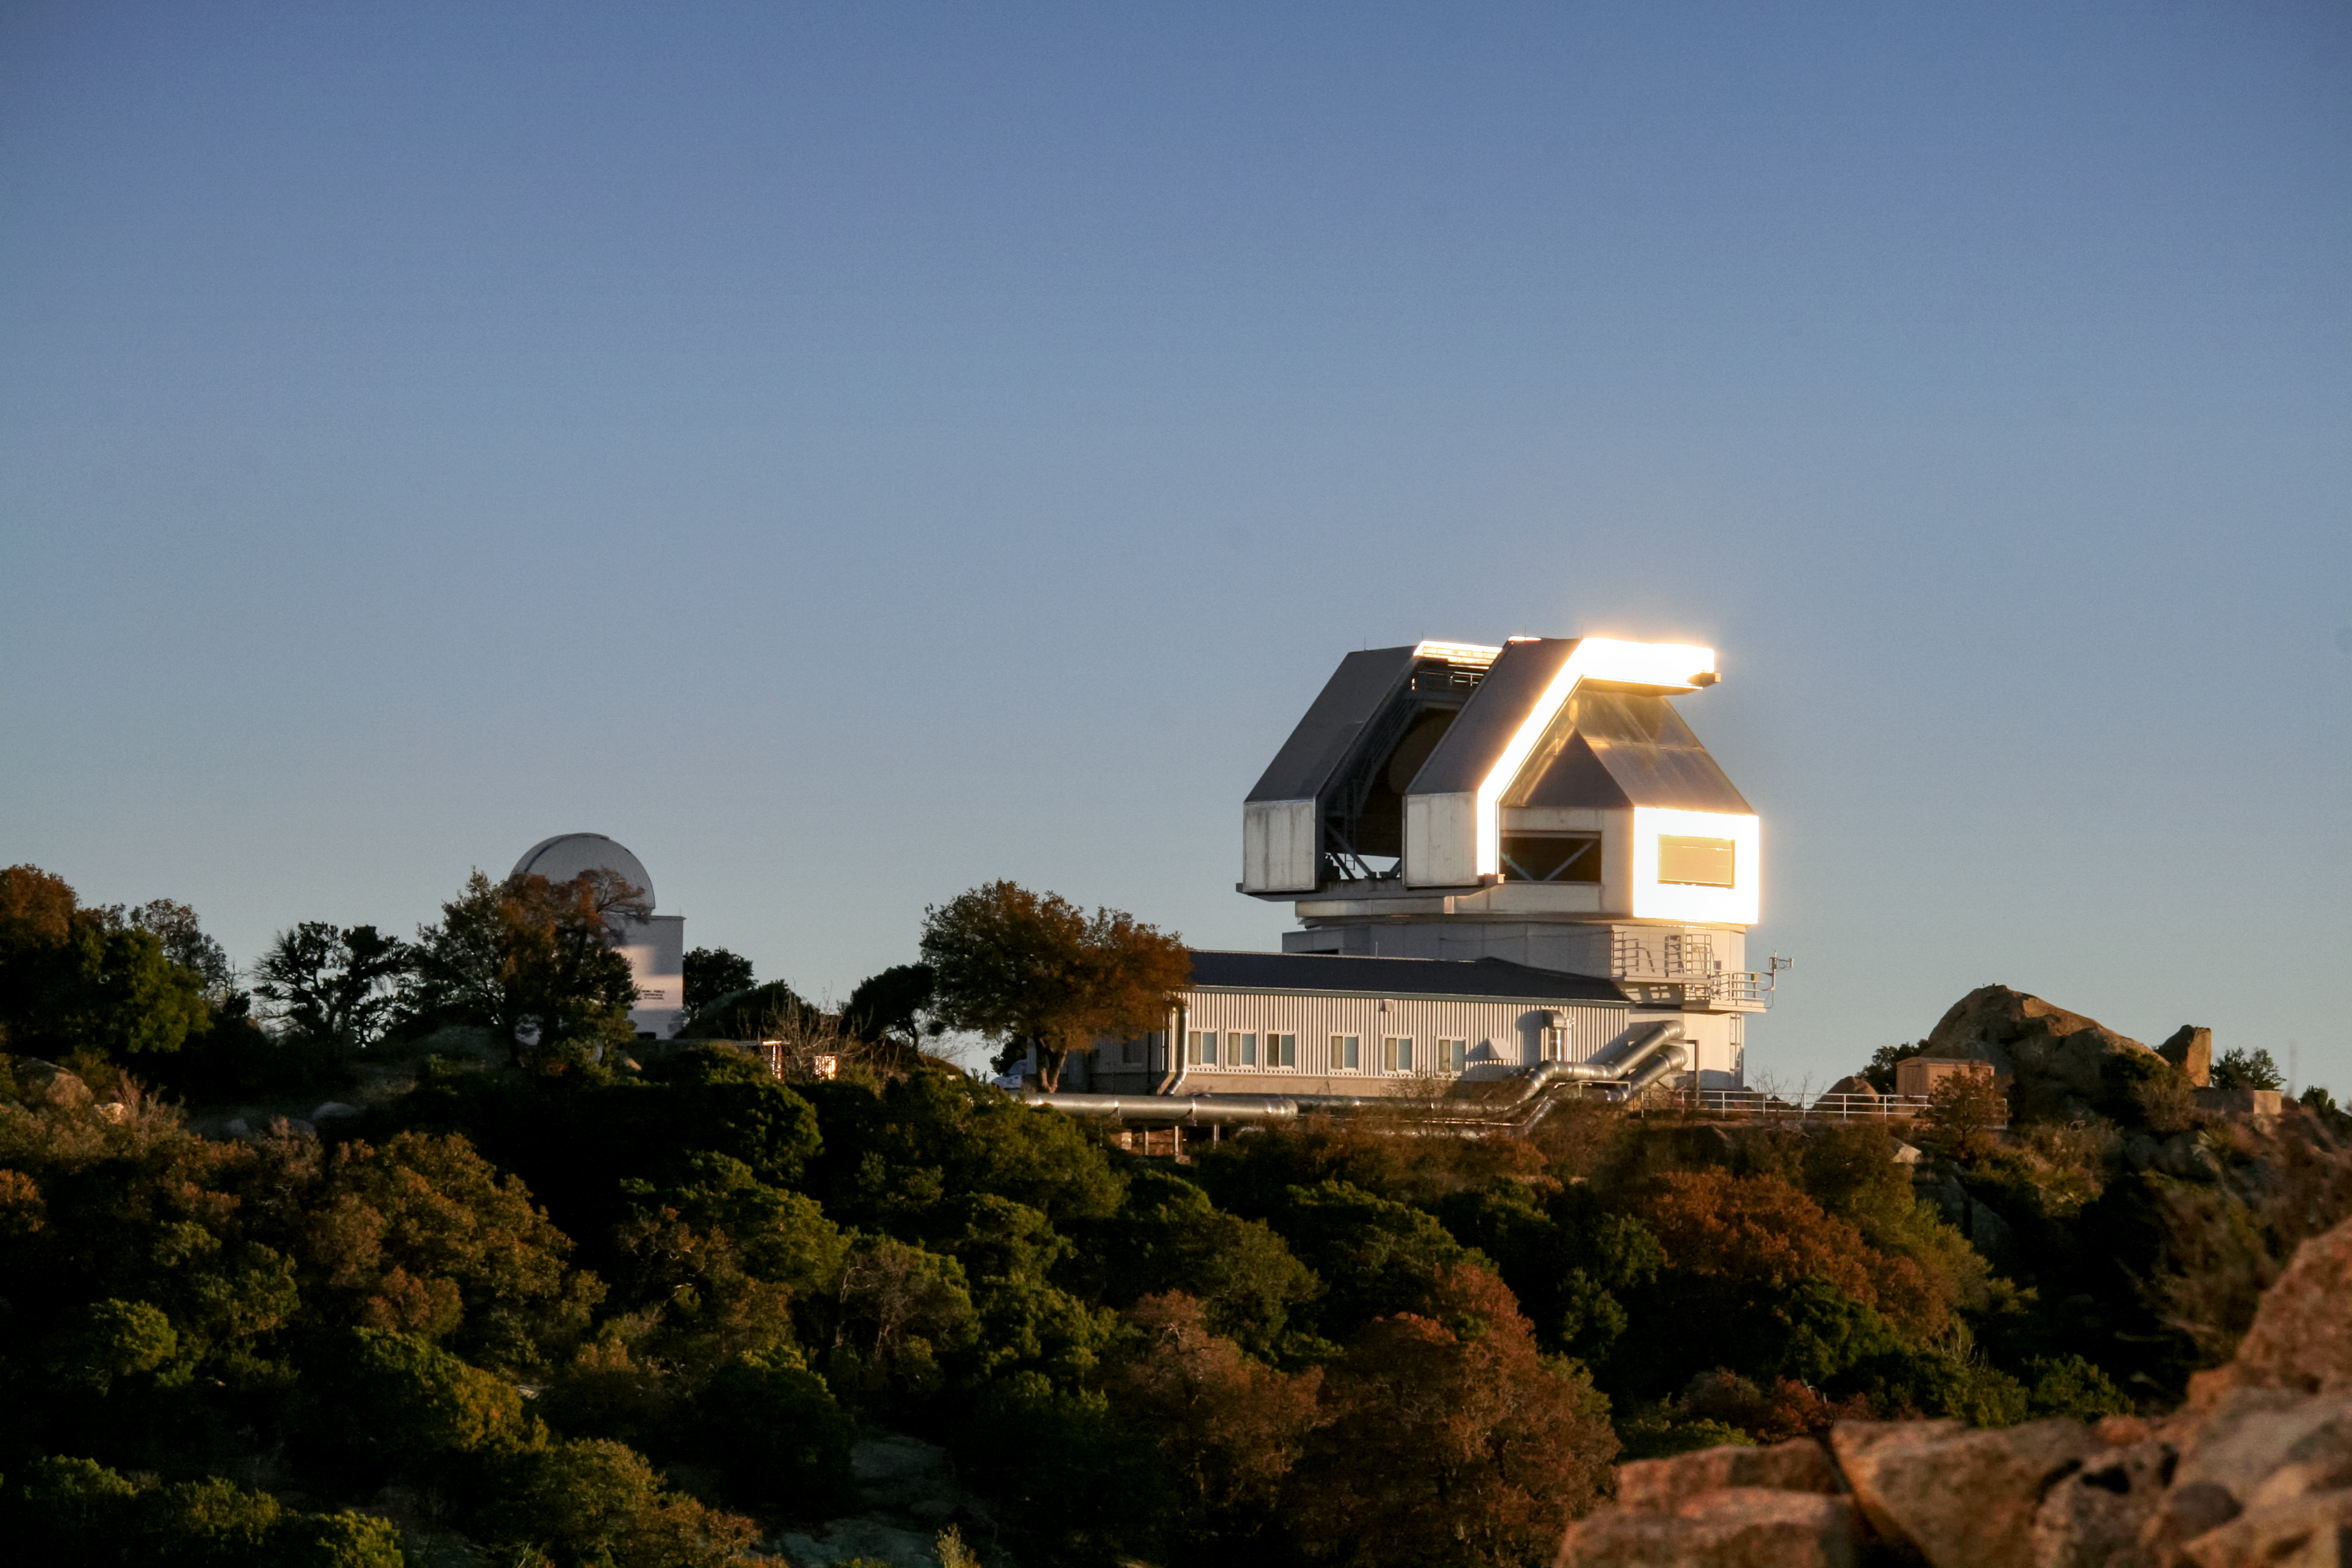

WIYN 3.5-meter Telescope

The WIYN 3.5-meter Telescope at Kitt Peak National Observatory.

Credit: KPNO/NOIRLab/NSF/AURA/P. Marenfeld